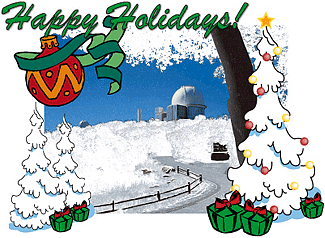

Happy Holidays!

Credit: NOIRLab